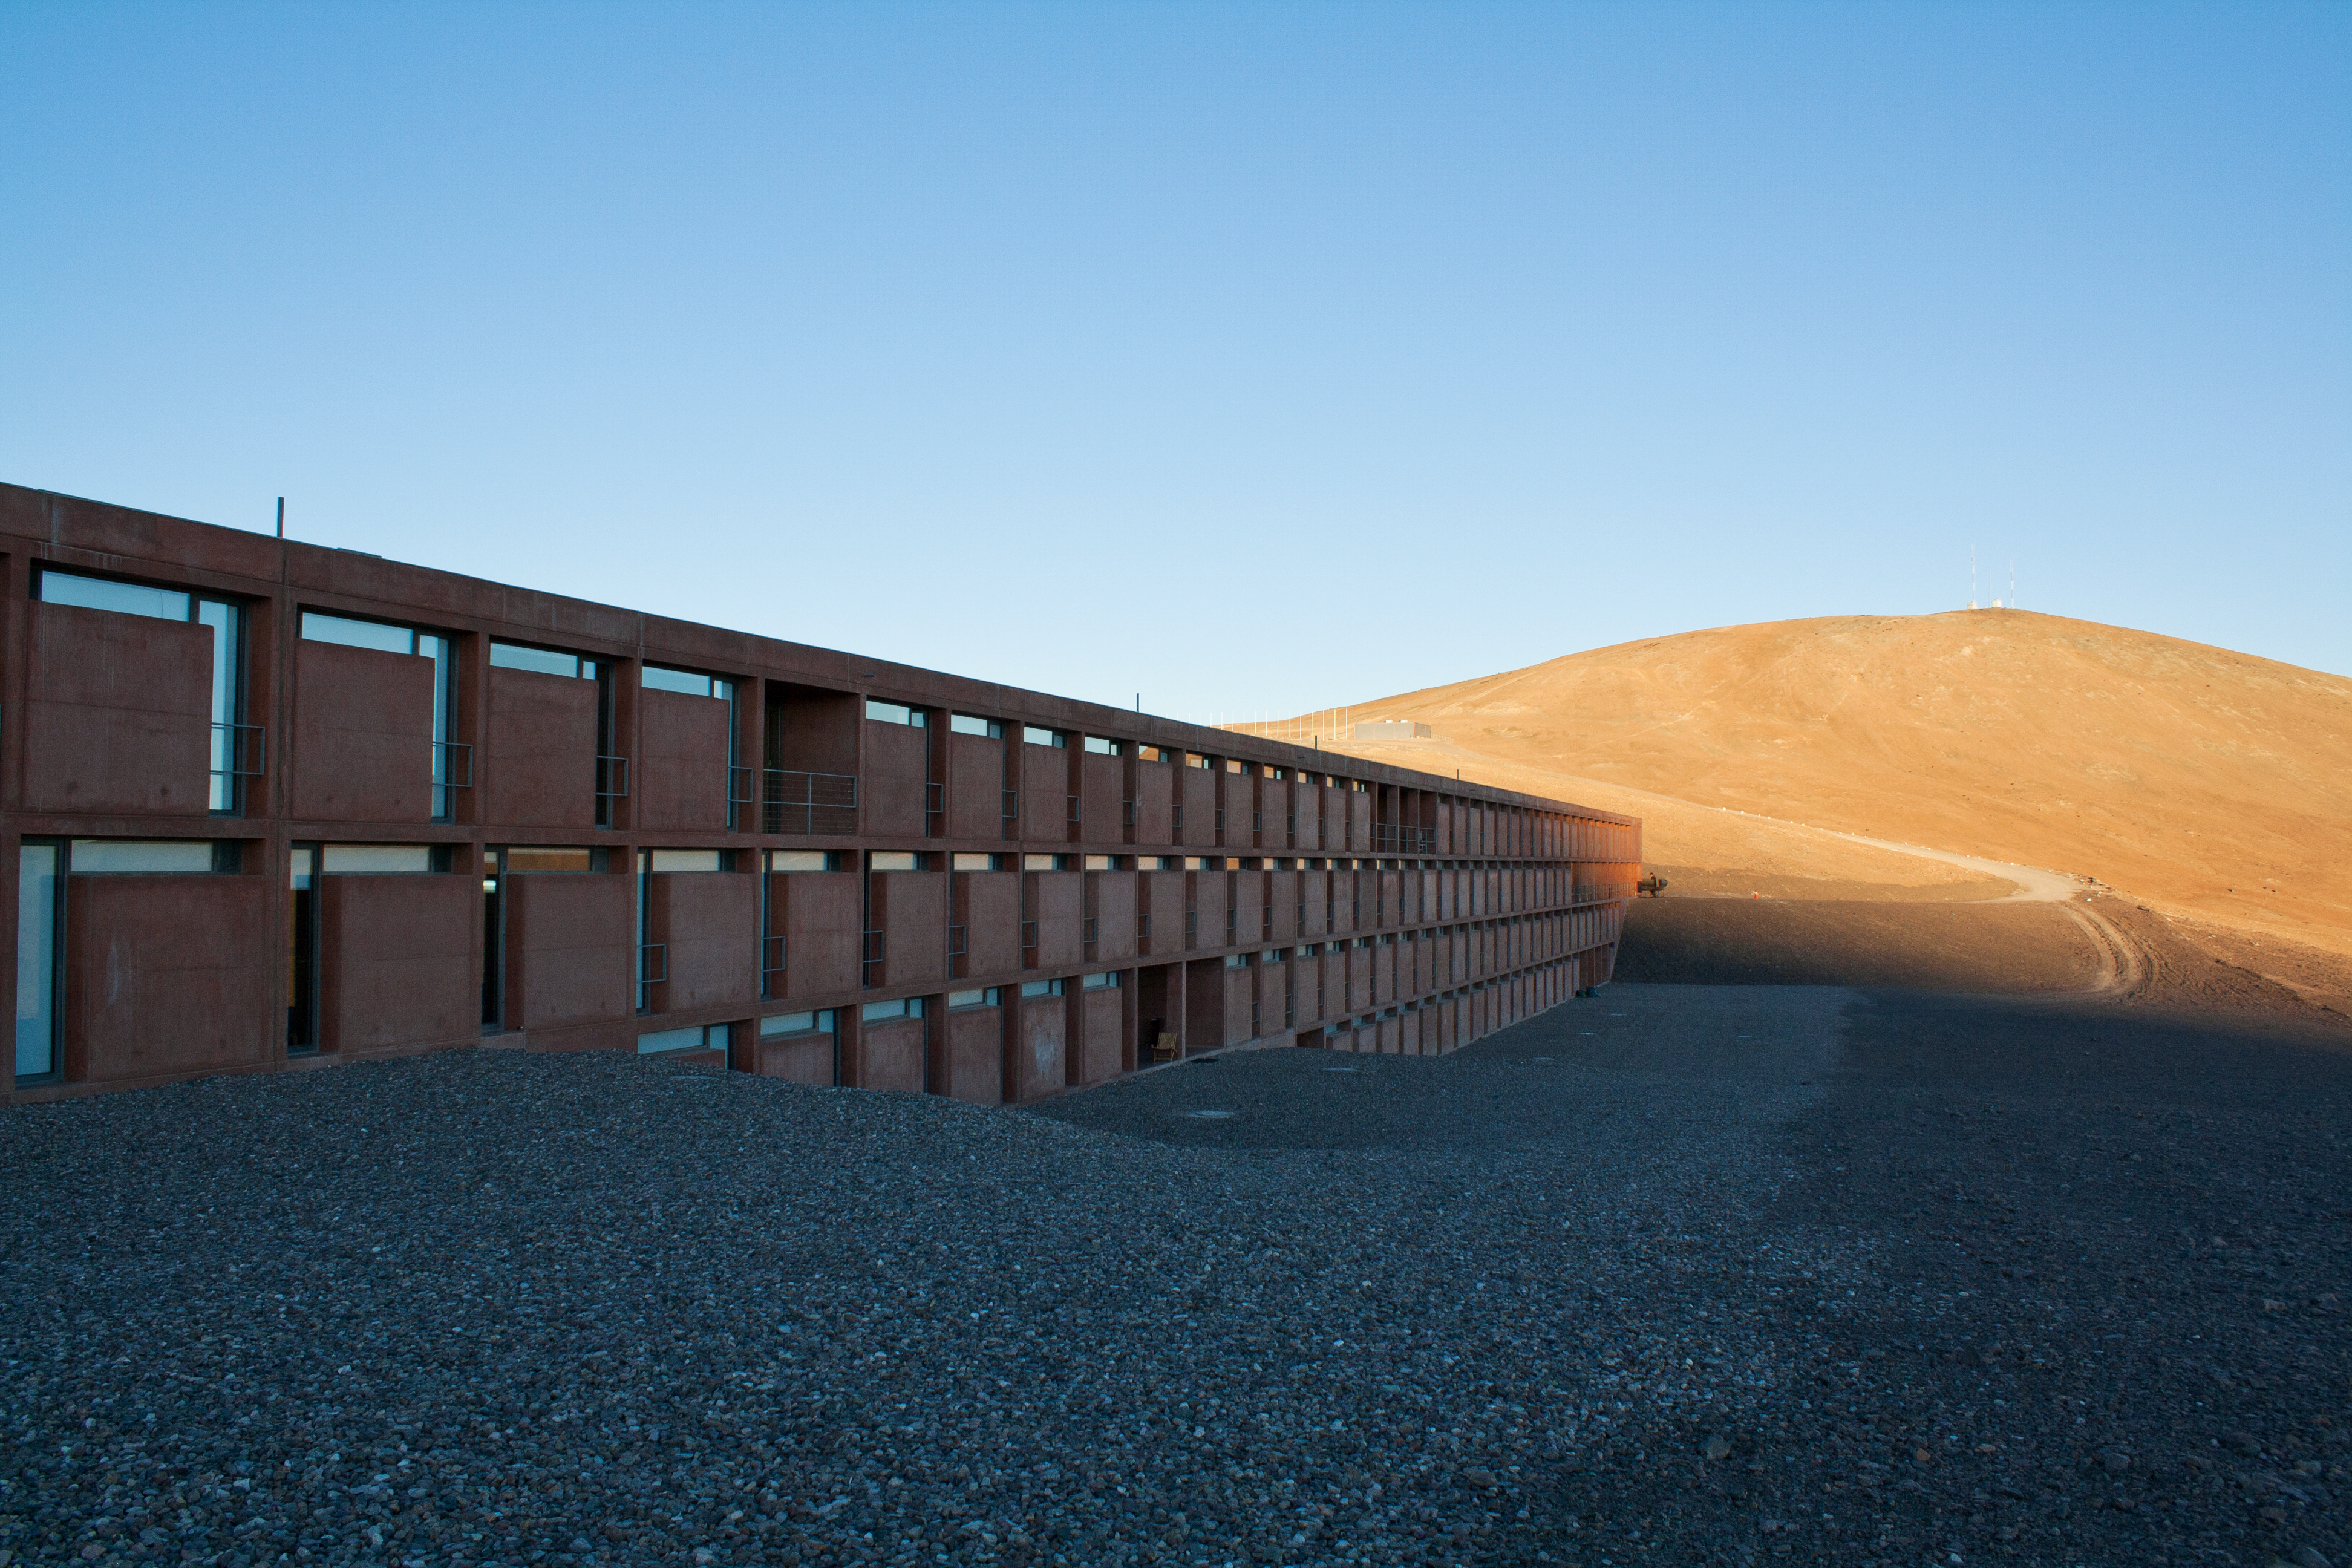

Residencia

The Paranal Residencia.

Credit: ESO